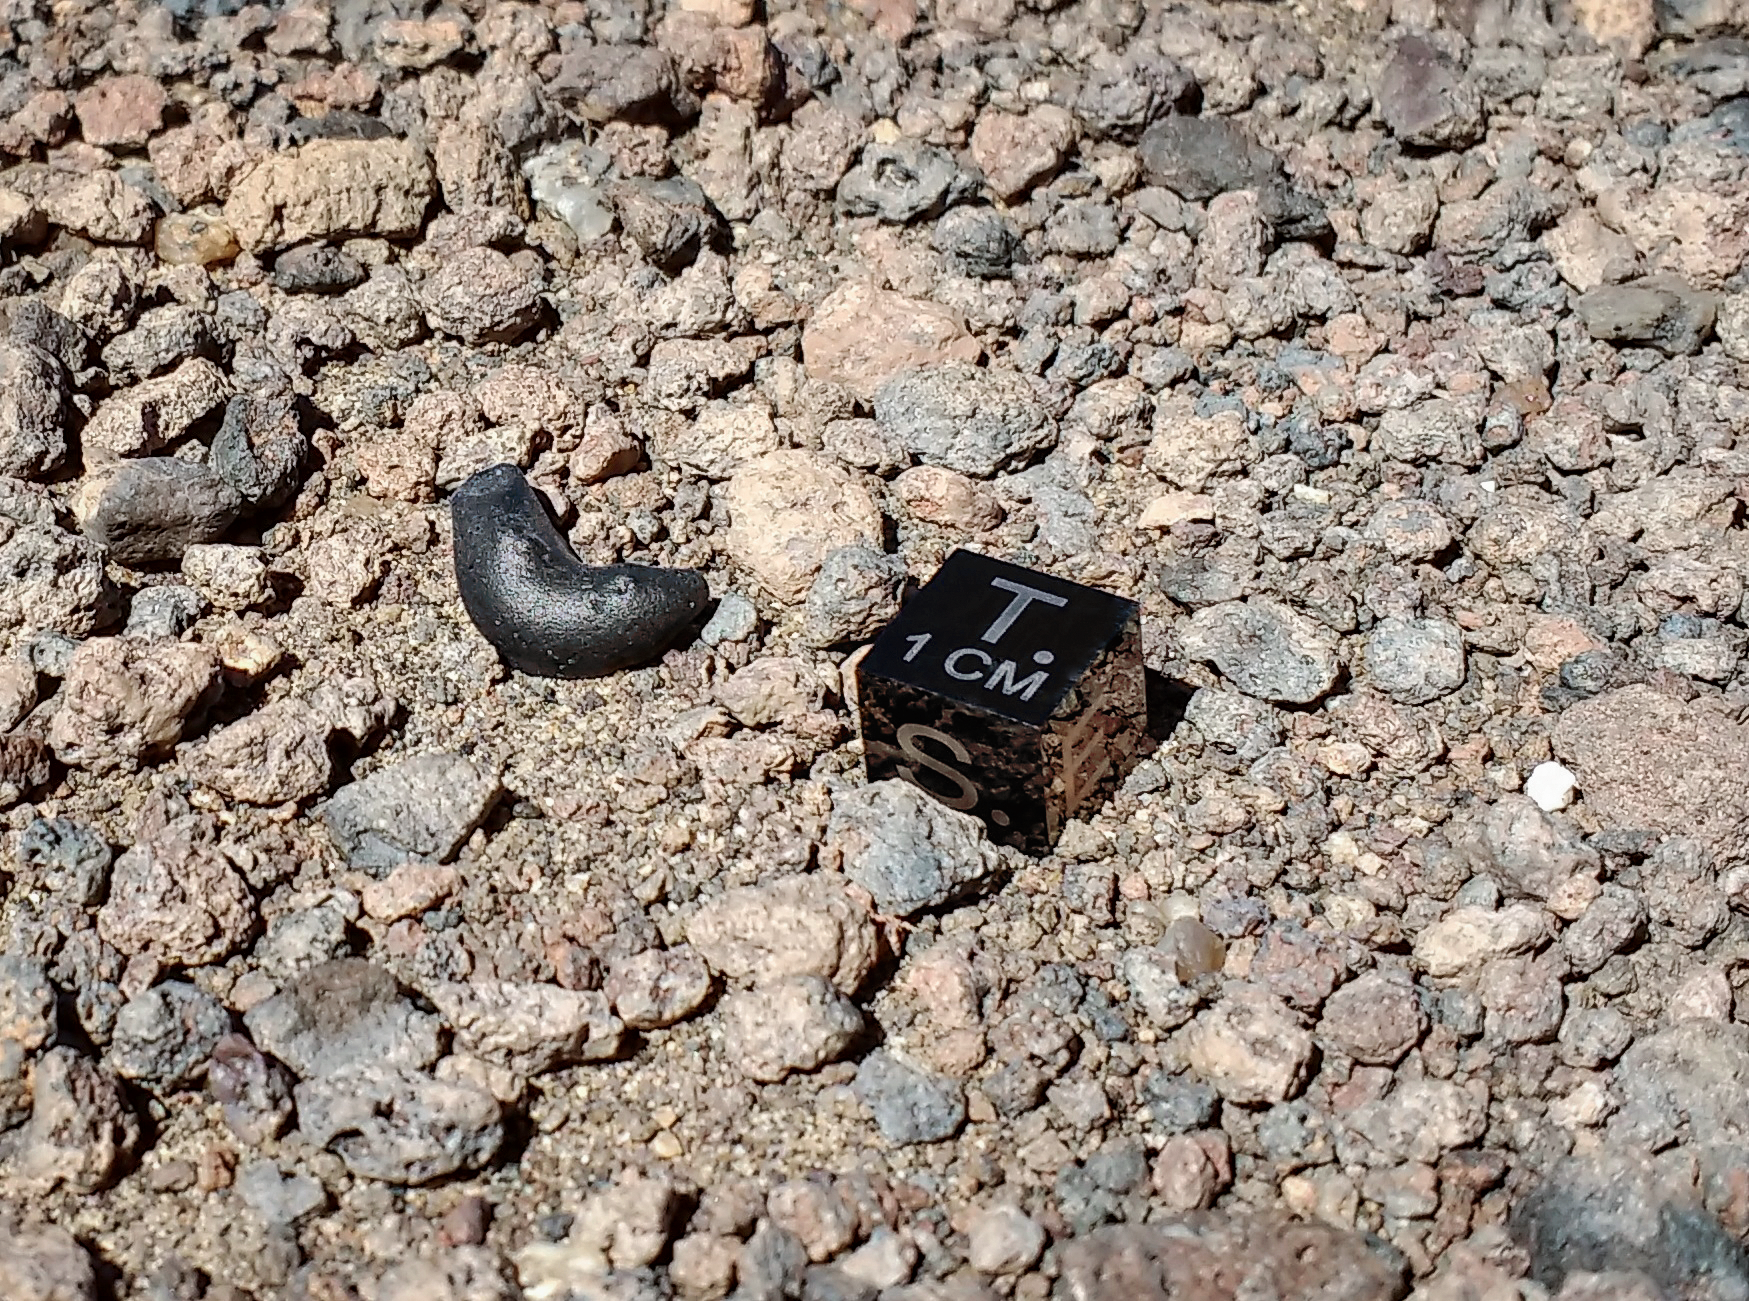

Atacamaite

An atacamaite meteorite piece discovered by Michael Warner in 2012 in the Atacama Desert, with a 1cm cube for comparison.

Credit: NSF/NOIRLab/AURA/M. Warner